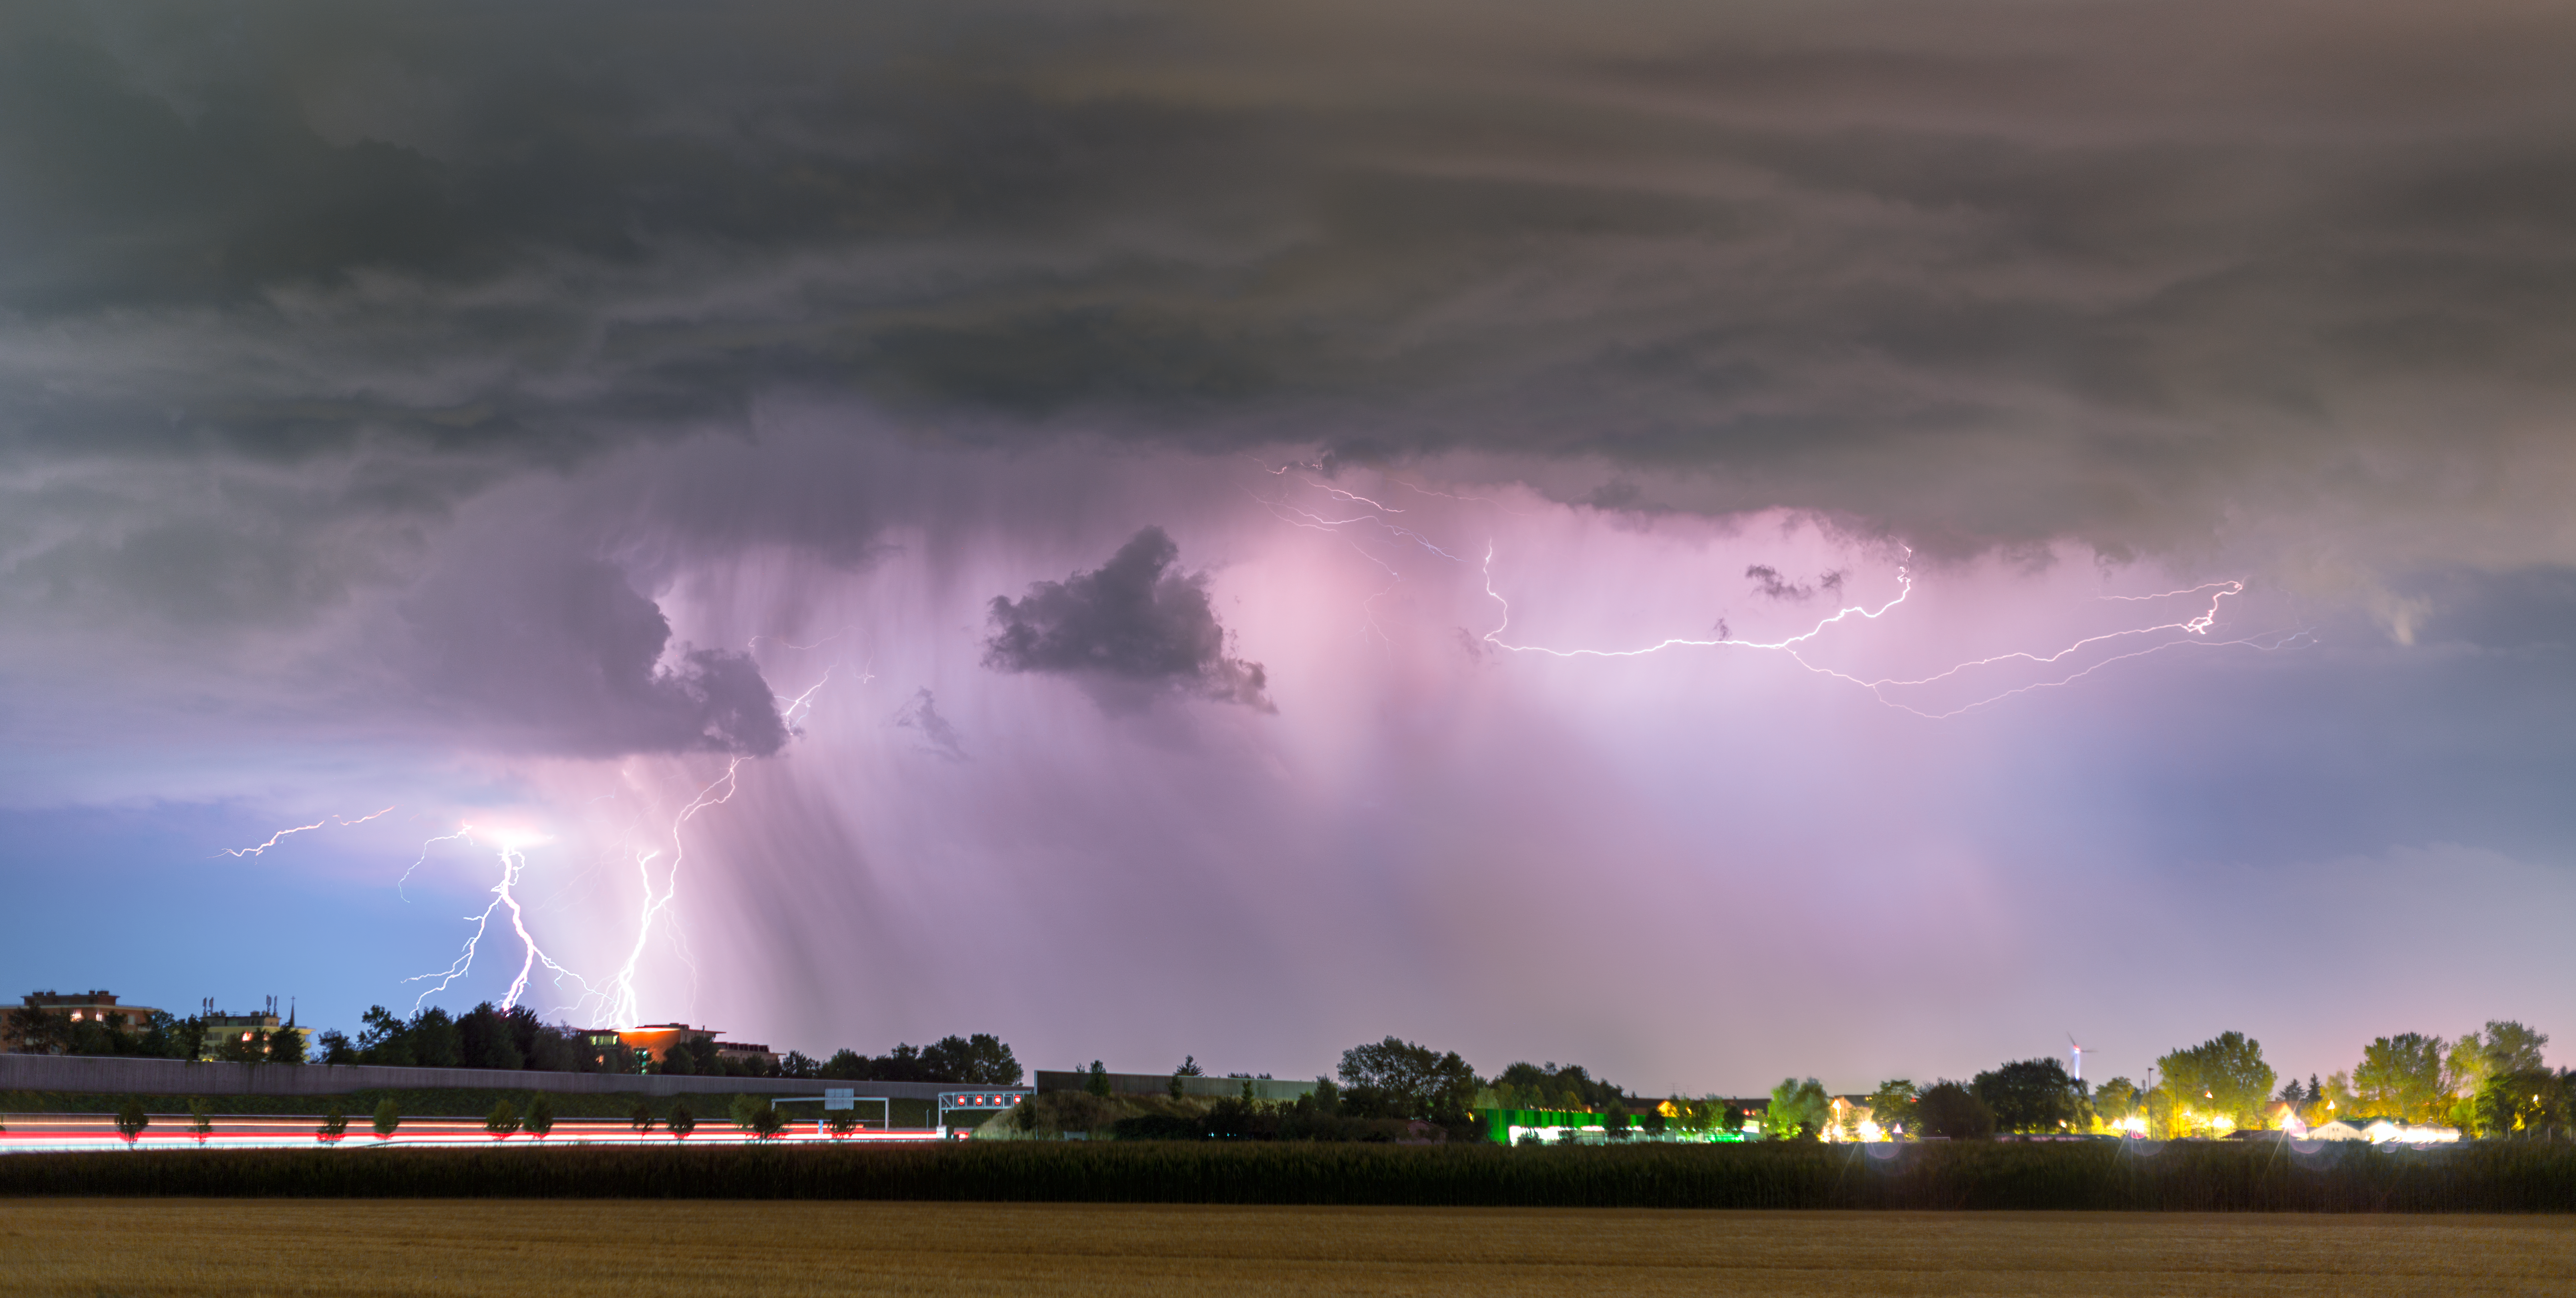

Lightning over Bavaria

From 18 to 20 July 2017 western Germany endured intense storms. Thunder and lightning storms lit numerous fires and drove water levels to some 1.5 metres high, flooding streets and basements across the region.

Although destructive, these storms brought their own impressive beauty. In Garching bei München, home to ESO’s Headquarters, ESO photo ambassador Petr Horálek captured this beautiful photograph of the storm over the road connecting Munich to Berlin.

Interestingly, the sky surrounding the storm is tinged with purple. Exotic colours in the sky, such as red, green, orange or purple, usually indicate the presence of charged particles in the atmosphere, often caused by weather systems and cloud formations. The colour of the sky is also related to temperature of any lightning bolts, their distance from us, the way their light is distorted before hitting our eyes, and the time of day, since the angle of sunlight as it enters and refracts through the clouds creates different colours in the atmosphere. Since most thunderstorms occur in the late afternoon, as this one did, we often see vivid colours appearing within the turbulent clouds. Purple is the colour most usually observed, and indicates that the brewing storm is likely to be a rainy one!

Credit: ESO/P. Horálek